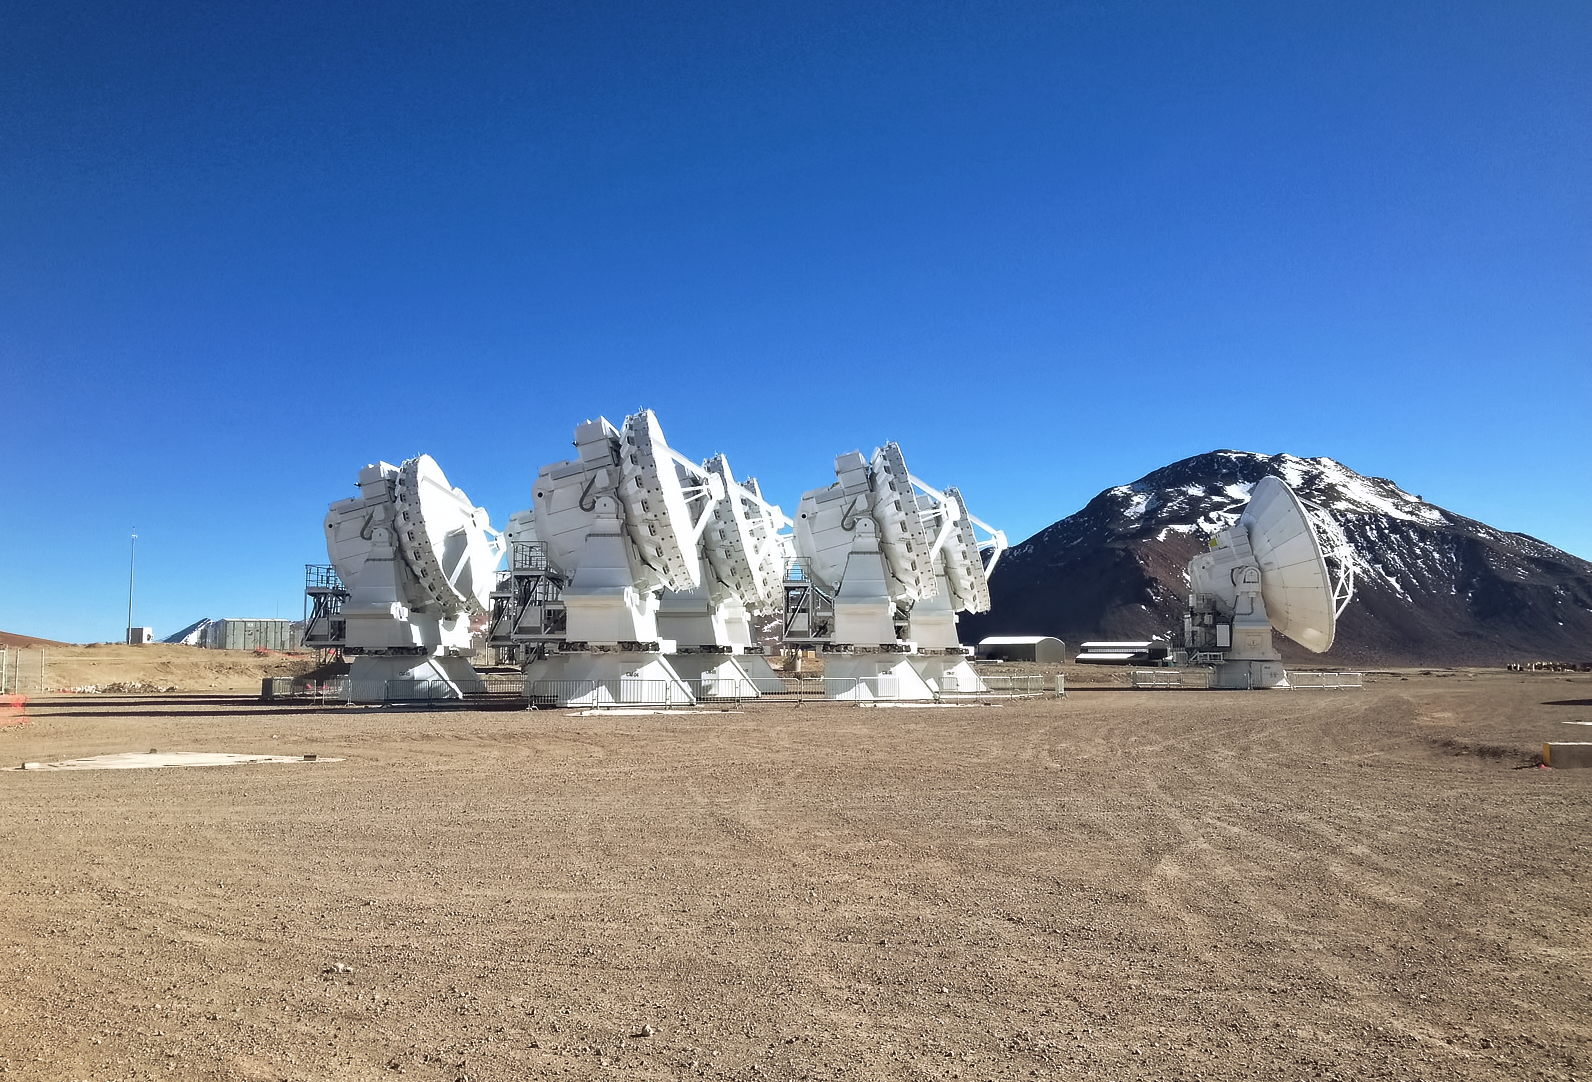

ALMA Antennas on the Chajnantor plateau in northern Chile

A small group of antennas of the Atacama Large Millimeter/Submillimeter Array (ALMA) Telescope on the Chajnantor Plateau in northern Chile. This site is ESO's third observatory.

Credit: ESO